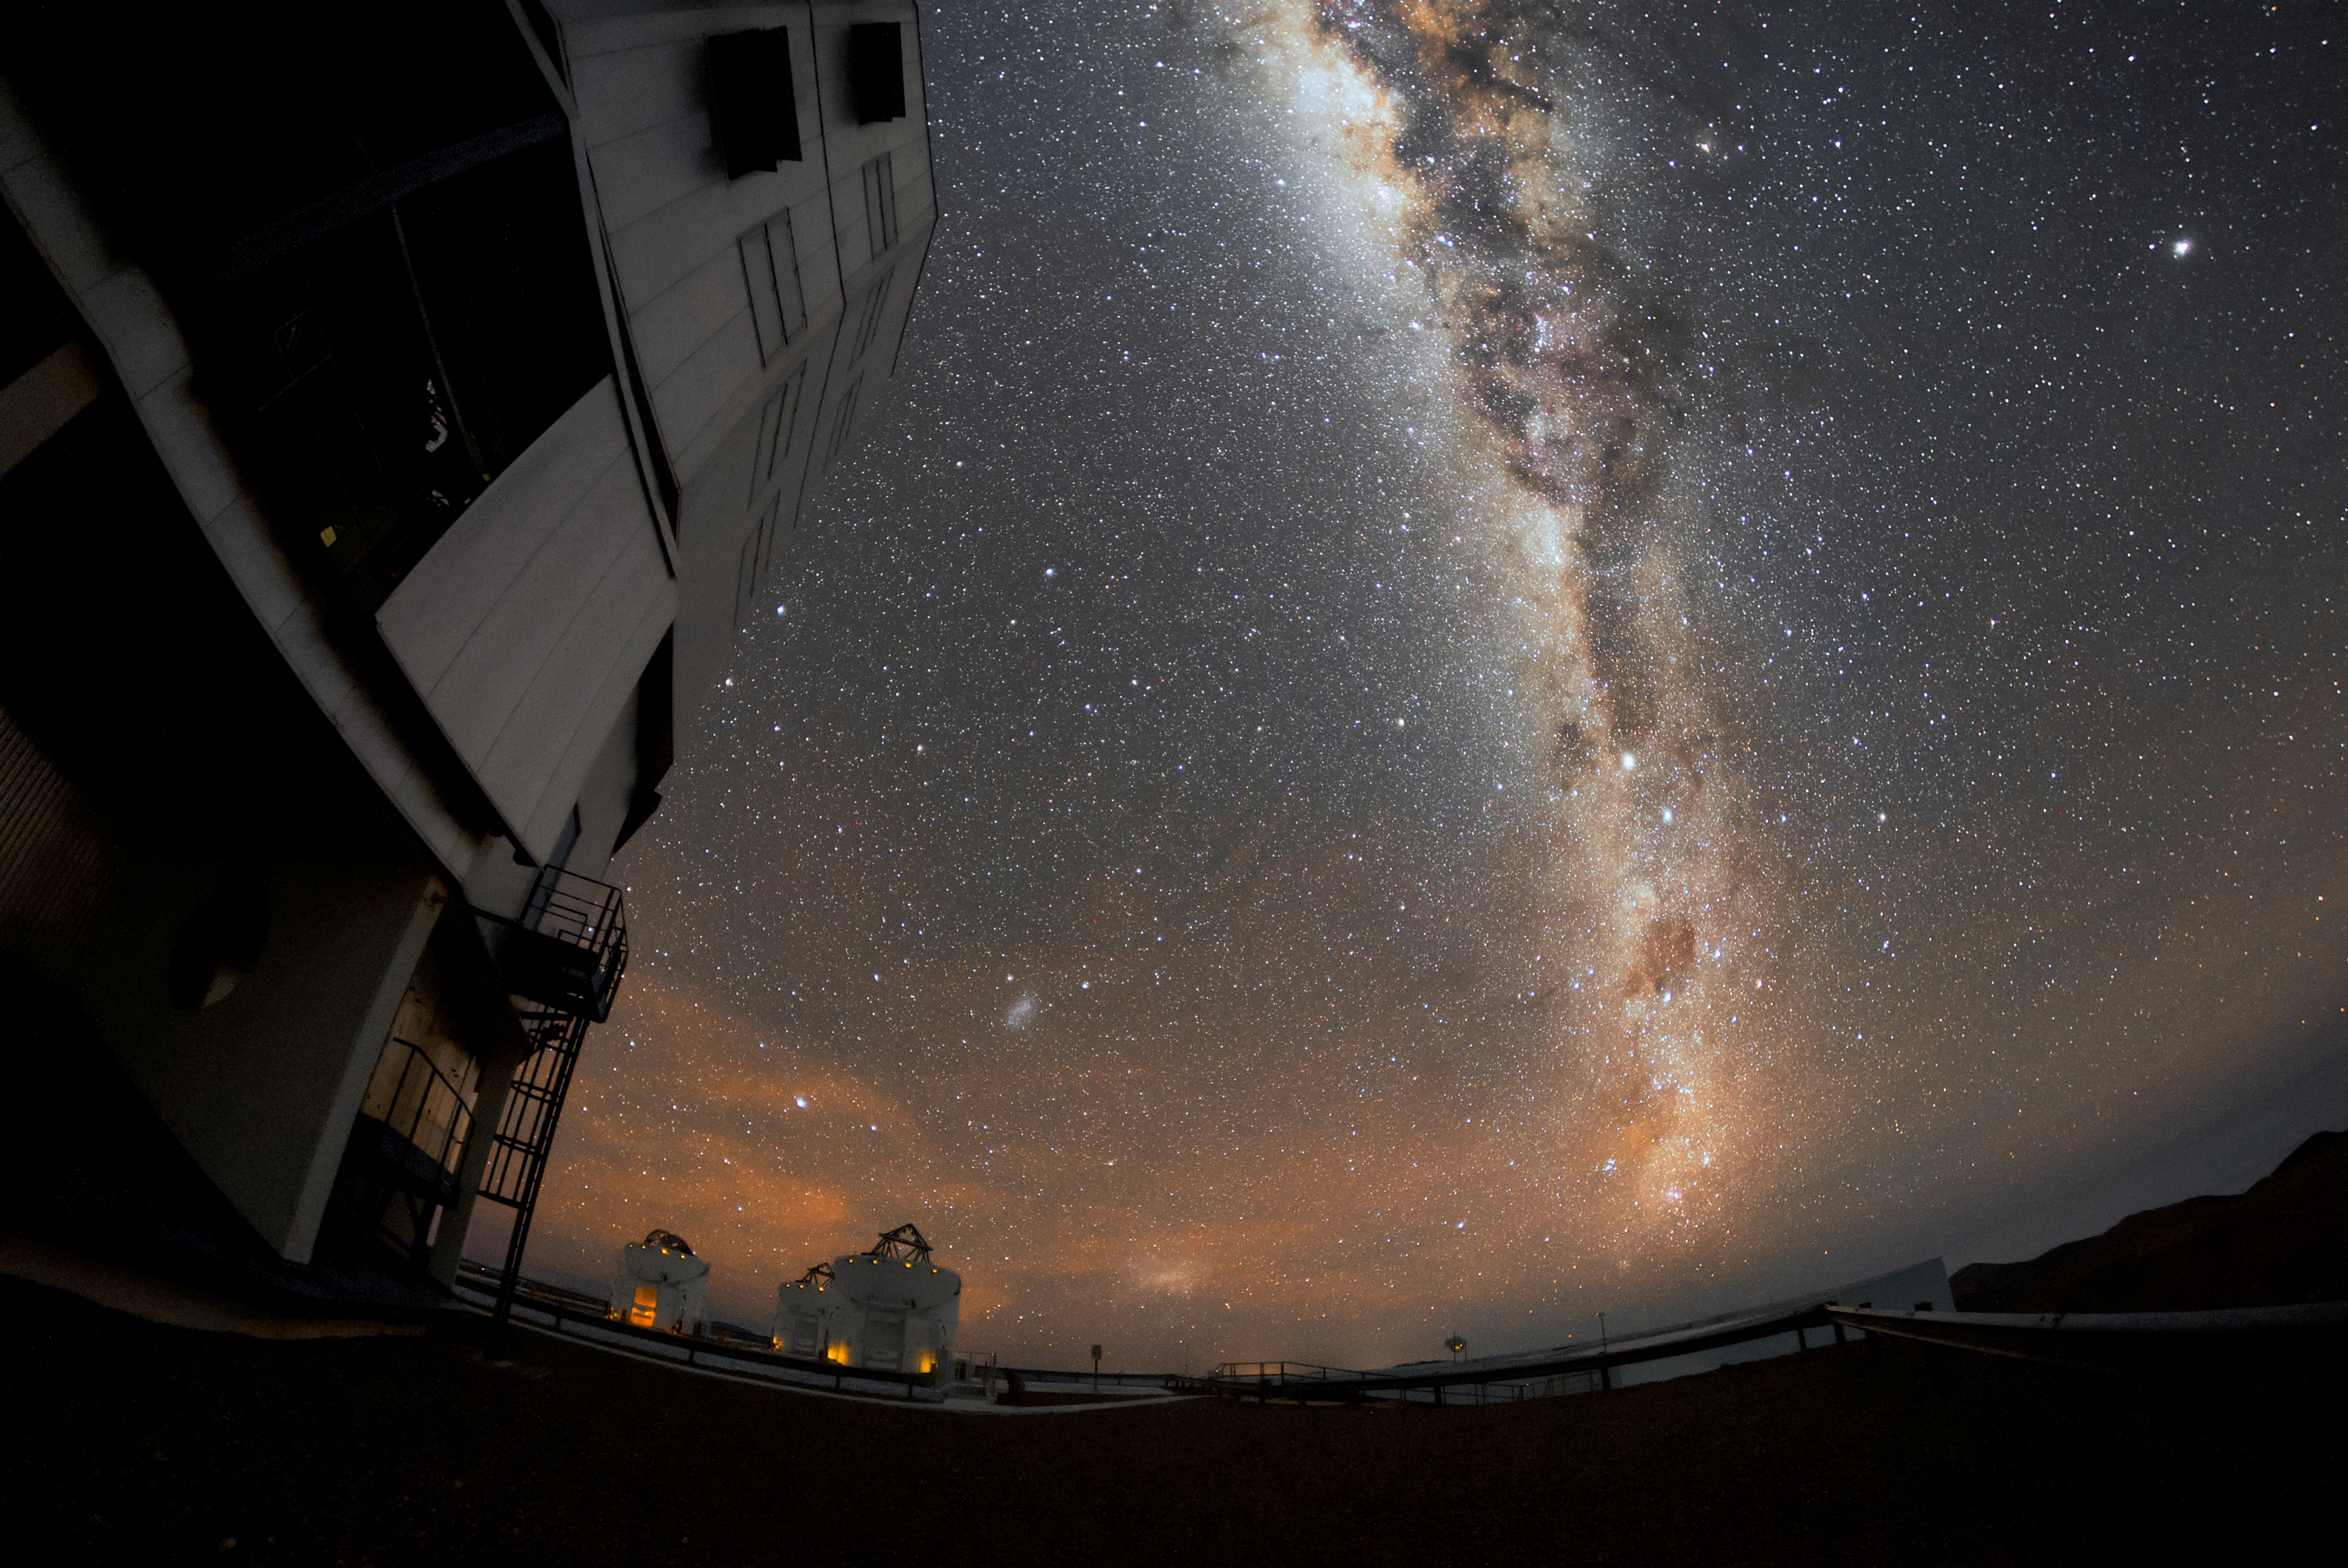

AT the Milky Way

The Milky Way is visible as a bright band across the sky above ESO’s Paranal Observatory, the home of the Very Large Telescope (VLT). The VLT is the world’s most advanced optical instrument, and can see objects that are four billion times fainter than what can be seen with the unaided eye, meaning it is well placed to make the most of Paranal’s remarkably clear skies. Visible in the background are three of the VLT's Auxiliary Telescopes (ATs), which allow the VLT to be transformed into the VLT Interferometer (VLTI), to study the Universe in even greater detail.

Credit: ESO/Daniele Gasparri (www.astroatacama.com)